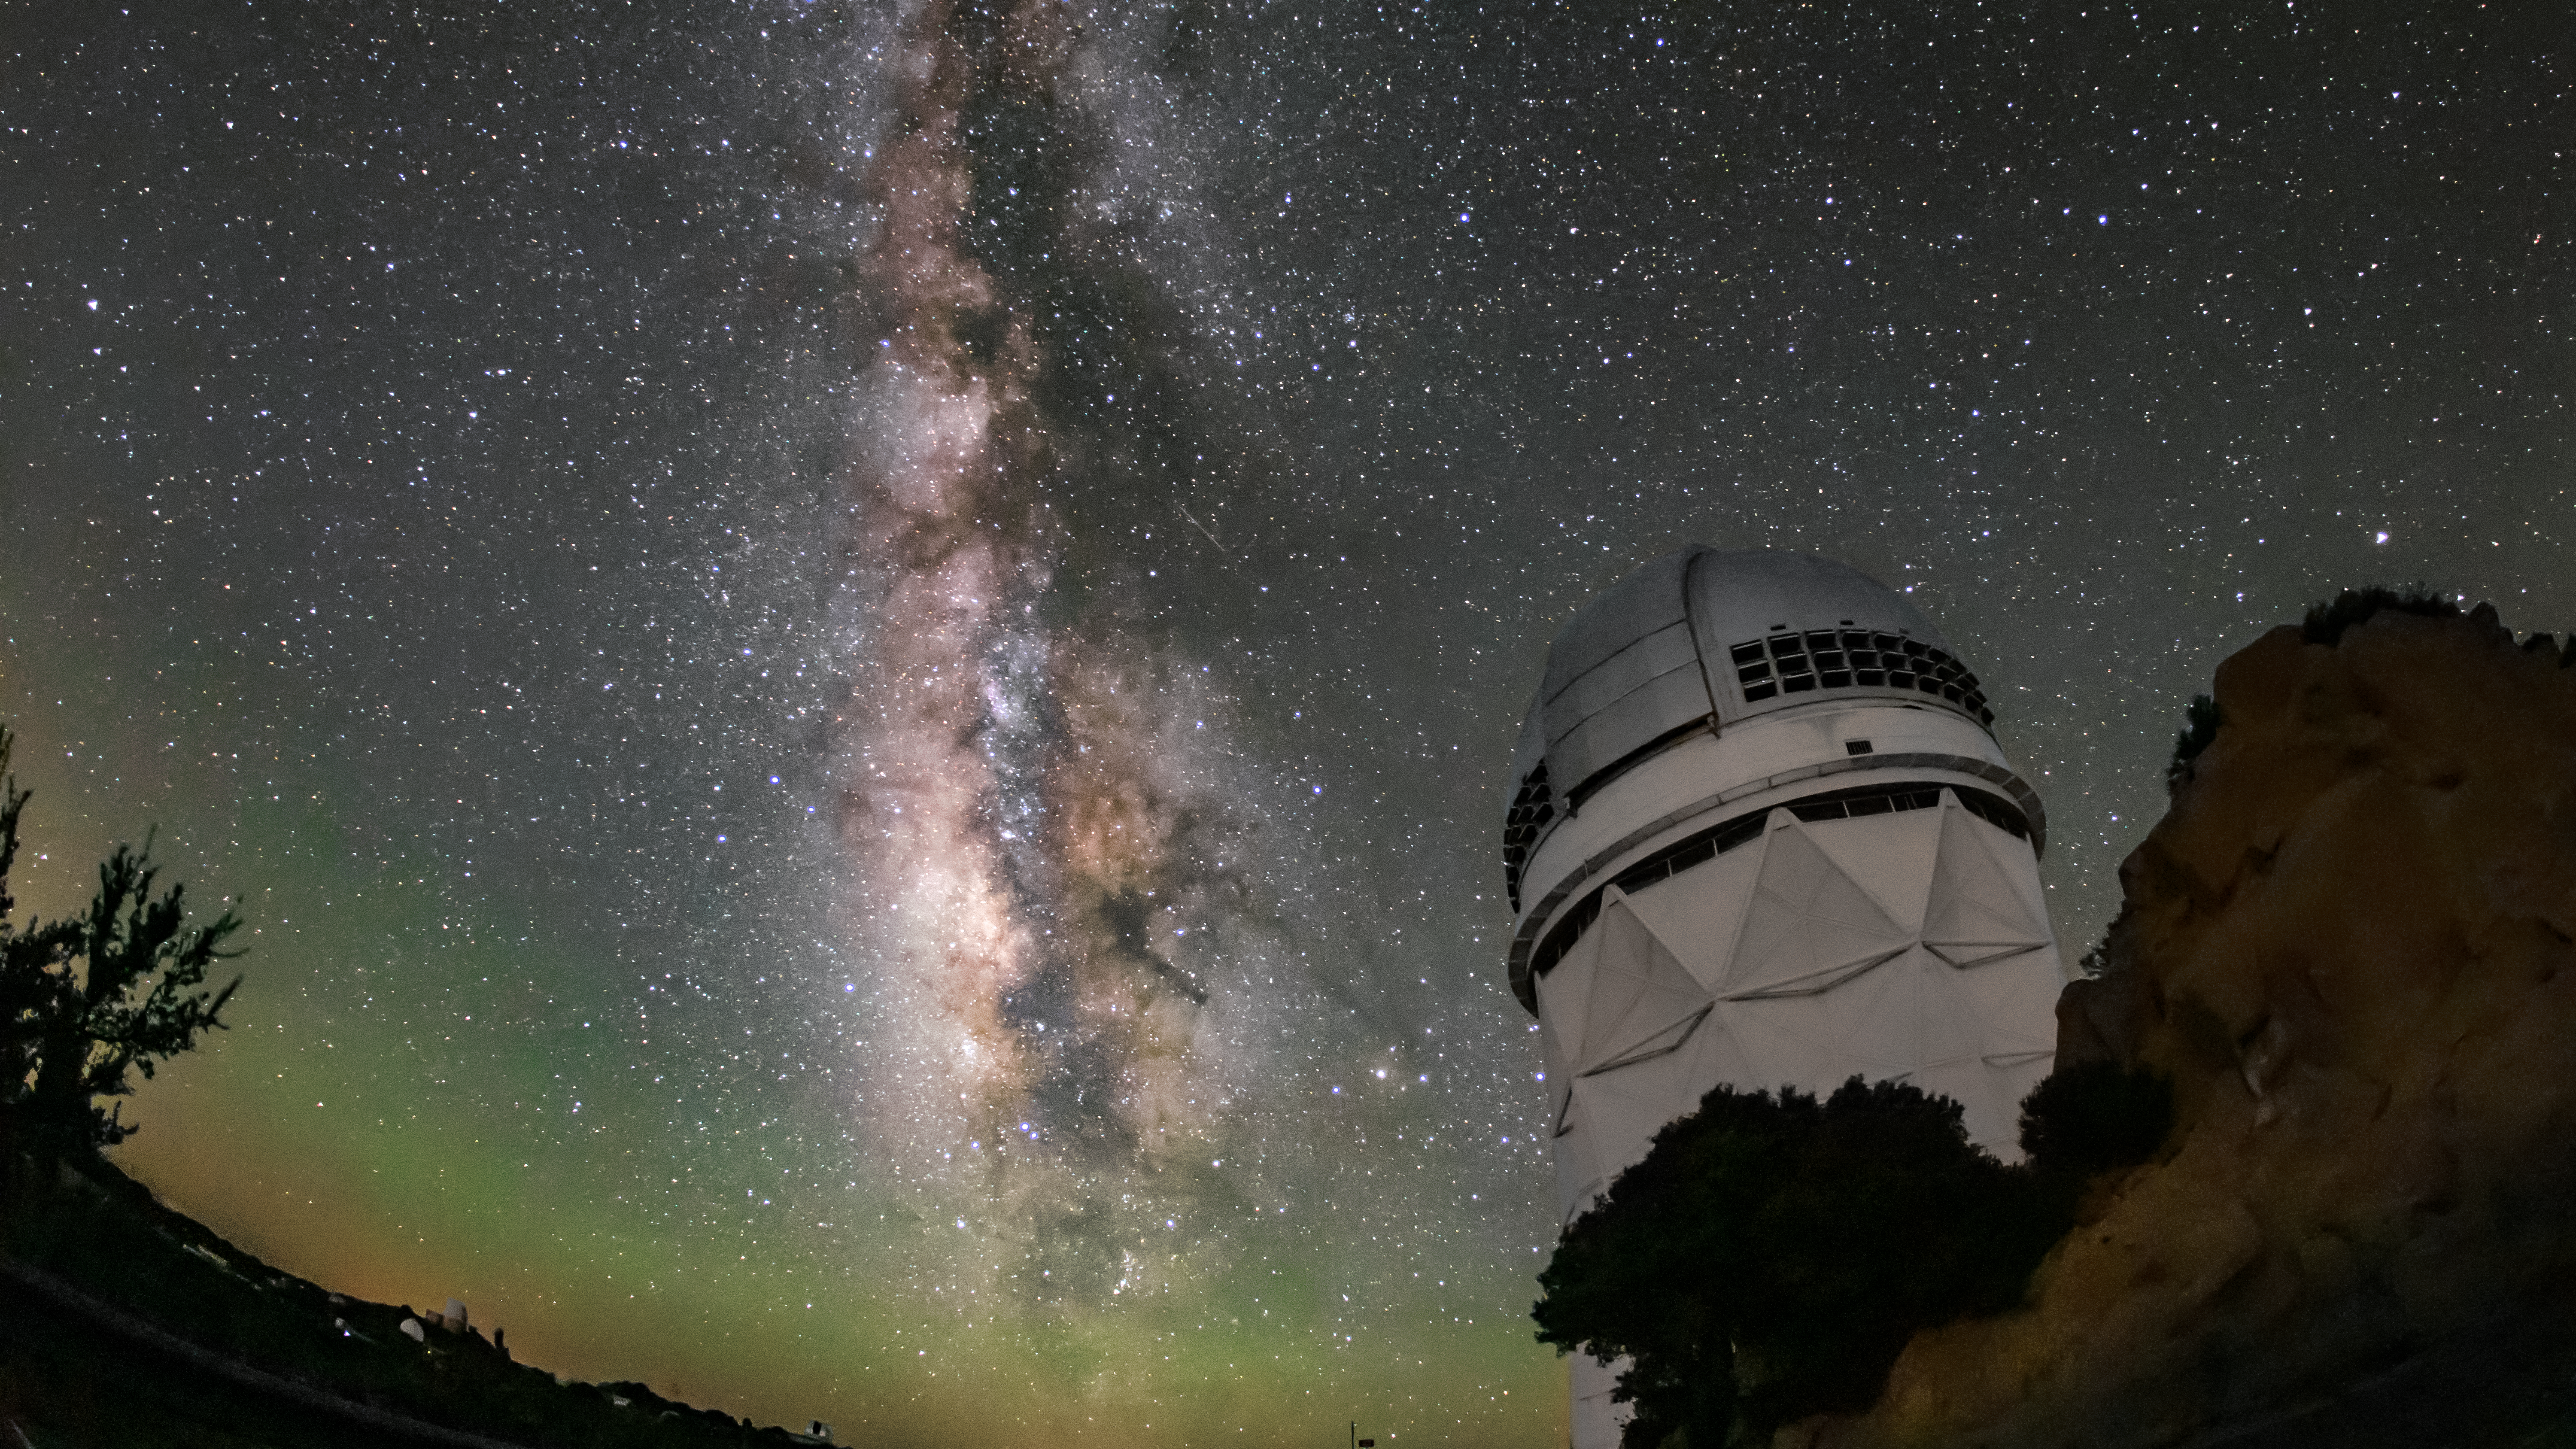

Nicholas U. Mayall 4-meter Telescope and the Milky Way

The sparkling band of the Milky Way Galaxy backdrops the Nicholas U. Mayall 4-meter Telescope, located at Kitt Peak National Observatory (KPNO) near Tucson, Arizona.

Credit: KPNO/NOIRLab/NSF/AURA/R.T. Sparks